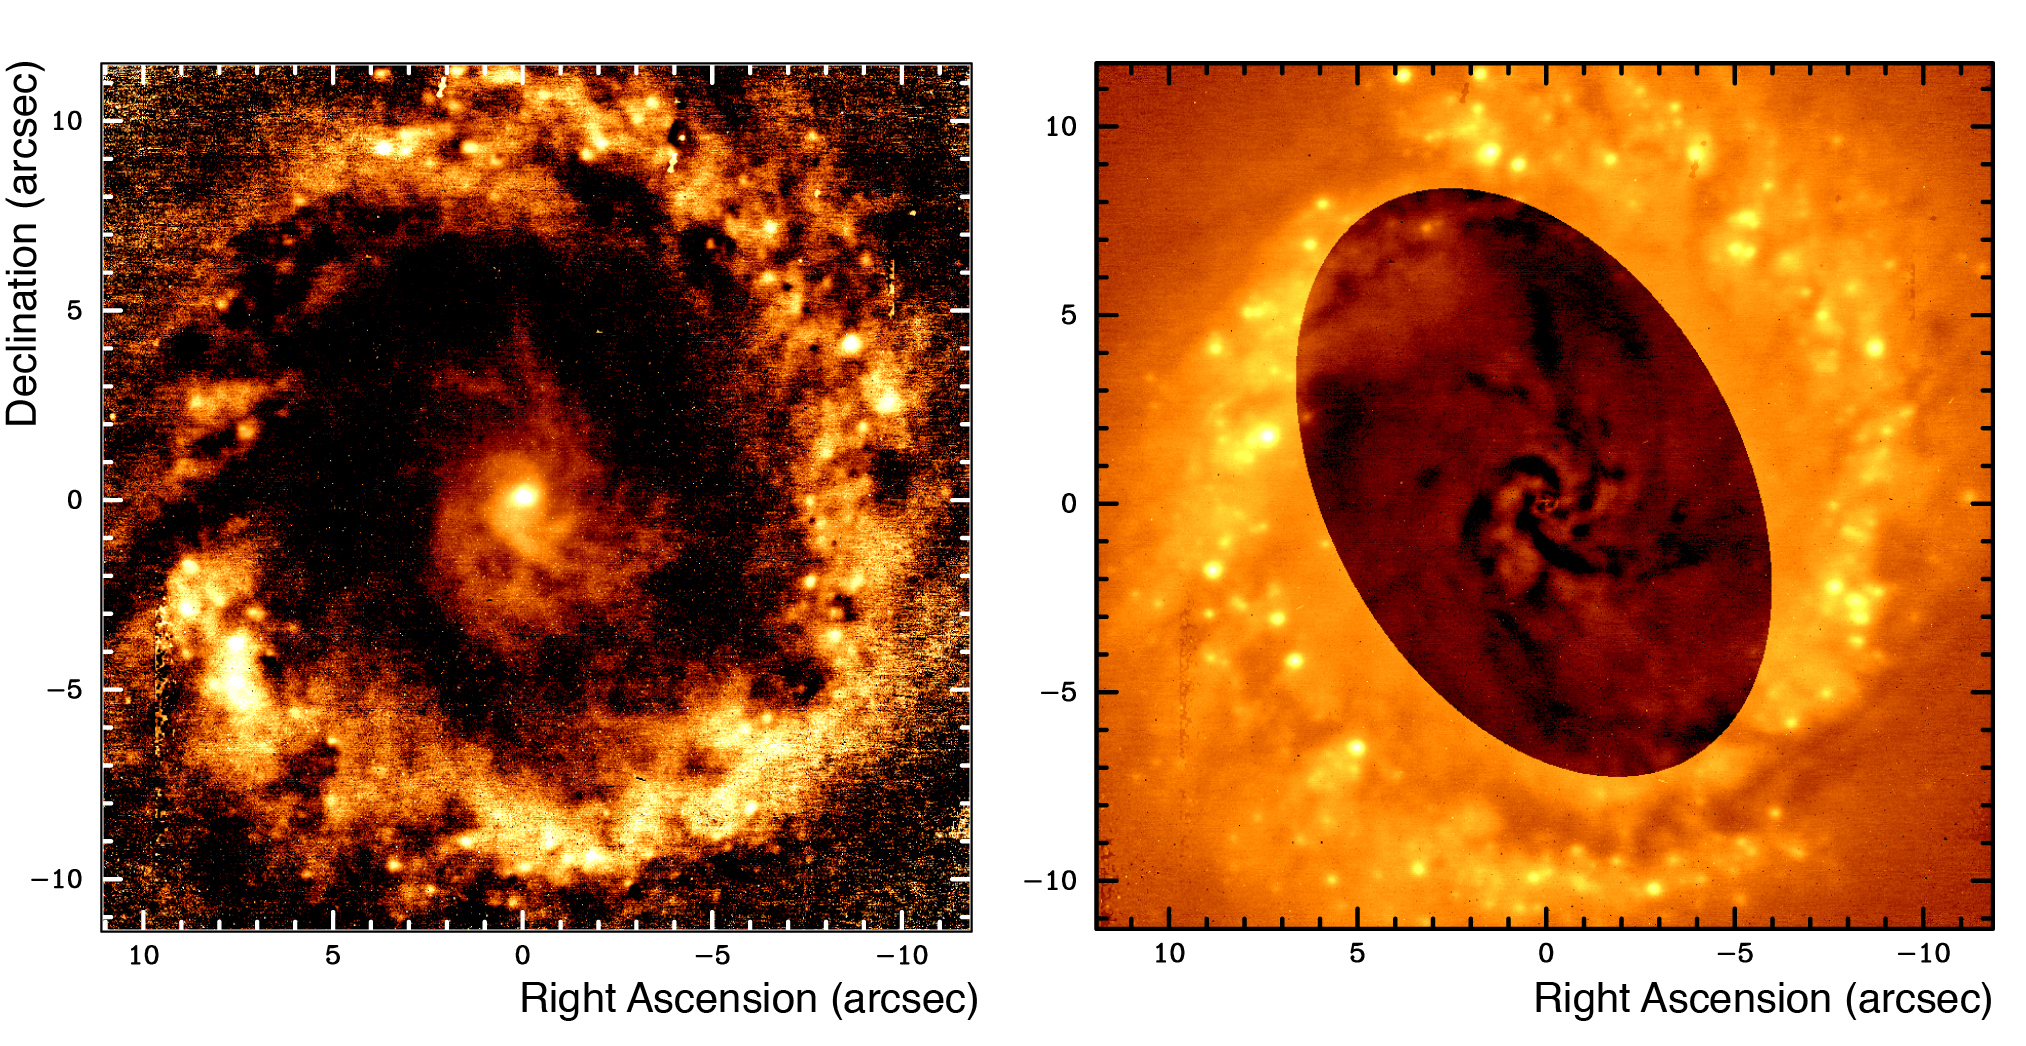

Filamentary structures in NGC 1097

The left image shows the same central region as imaged in ESO Press Photo eso0534a but this time as seen in the J-Ks colour. It clearly shows the nucleus, the central spiral arms extending up to 1,300 light-years from the centre, and the star-forming ring. The right image shows the same but after a masking process has been applied to suppress the central stellar light of the galaxy. The central spiral arms are now seen as dark channels, some extending up to the star-forming ring. North is up and East is to the left.

Credit: ESO